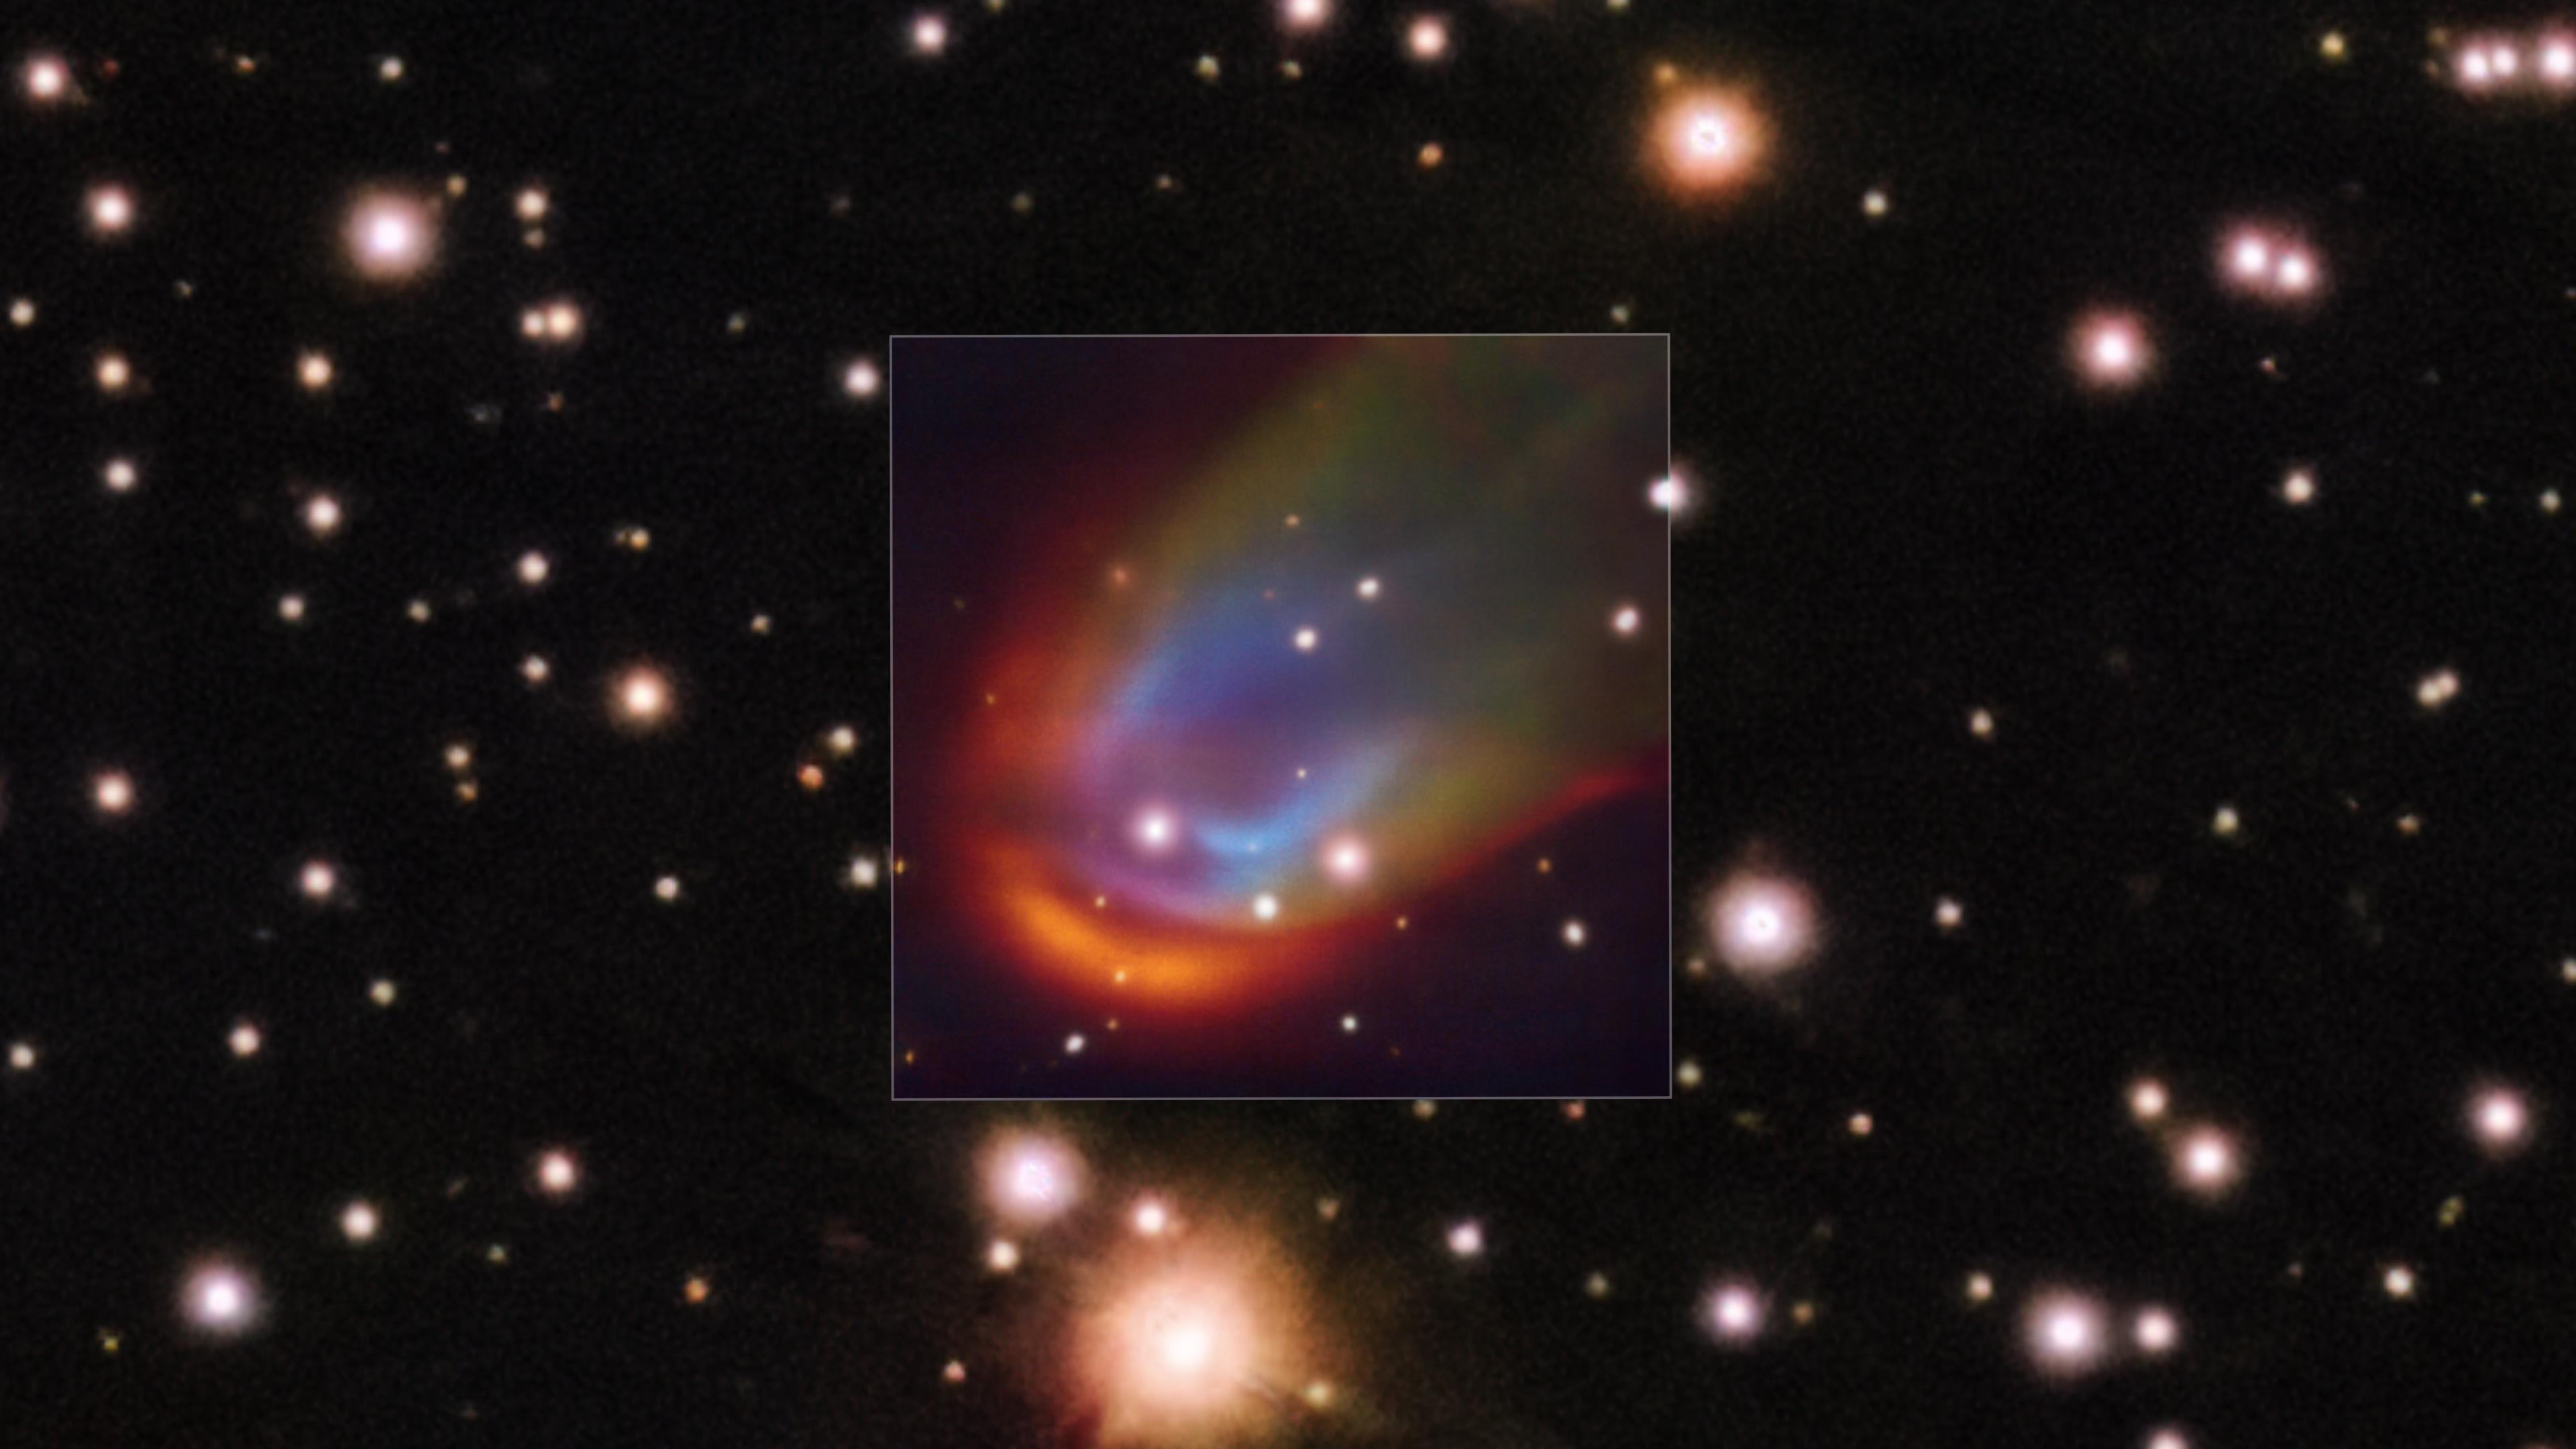

VLT image of a dead star creating a shock wave as it moves through space

The central square image, taken with the MUSE instrument on ESO’s Very Large Telescope, shows shock waves around the dead star RXJ0528+2838. When a star moves through space it can push away nearby material creating a so-called bow shock, which in this image is glowing in red, green and blue. The colours represent hydrogen, nitrogen and oxygen, respectively. These shocks are usually produced by a strong outflow expelled from the star. However, in the case of RXJ0528+2838 –– a white dwarf with a Sun-like companion –– astronomers discovered that the shock wave can’t be explained by any known mechanism. Some hidden energy source, perhaps magnetic fields, could be the answer to this mystery.

Credit: ESO/K. Iłkiewicz and S. Scaringi et al. Background: PanSTARRS